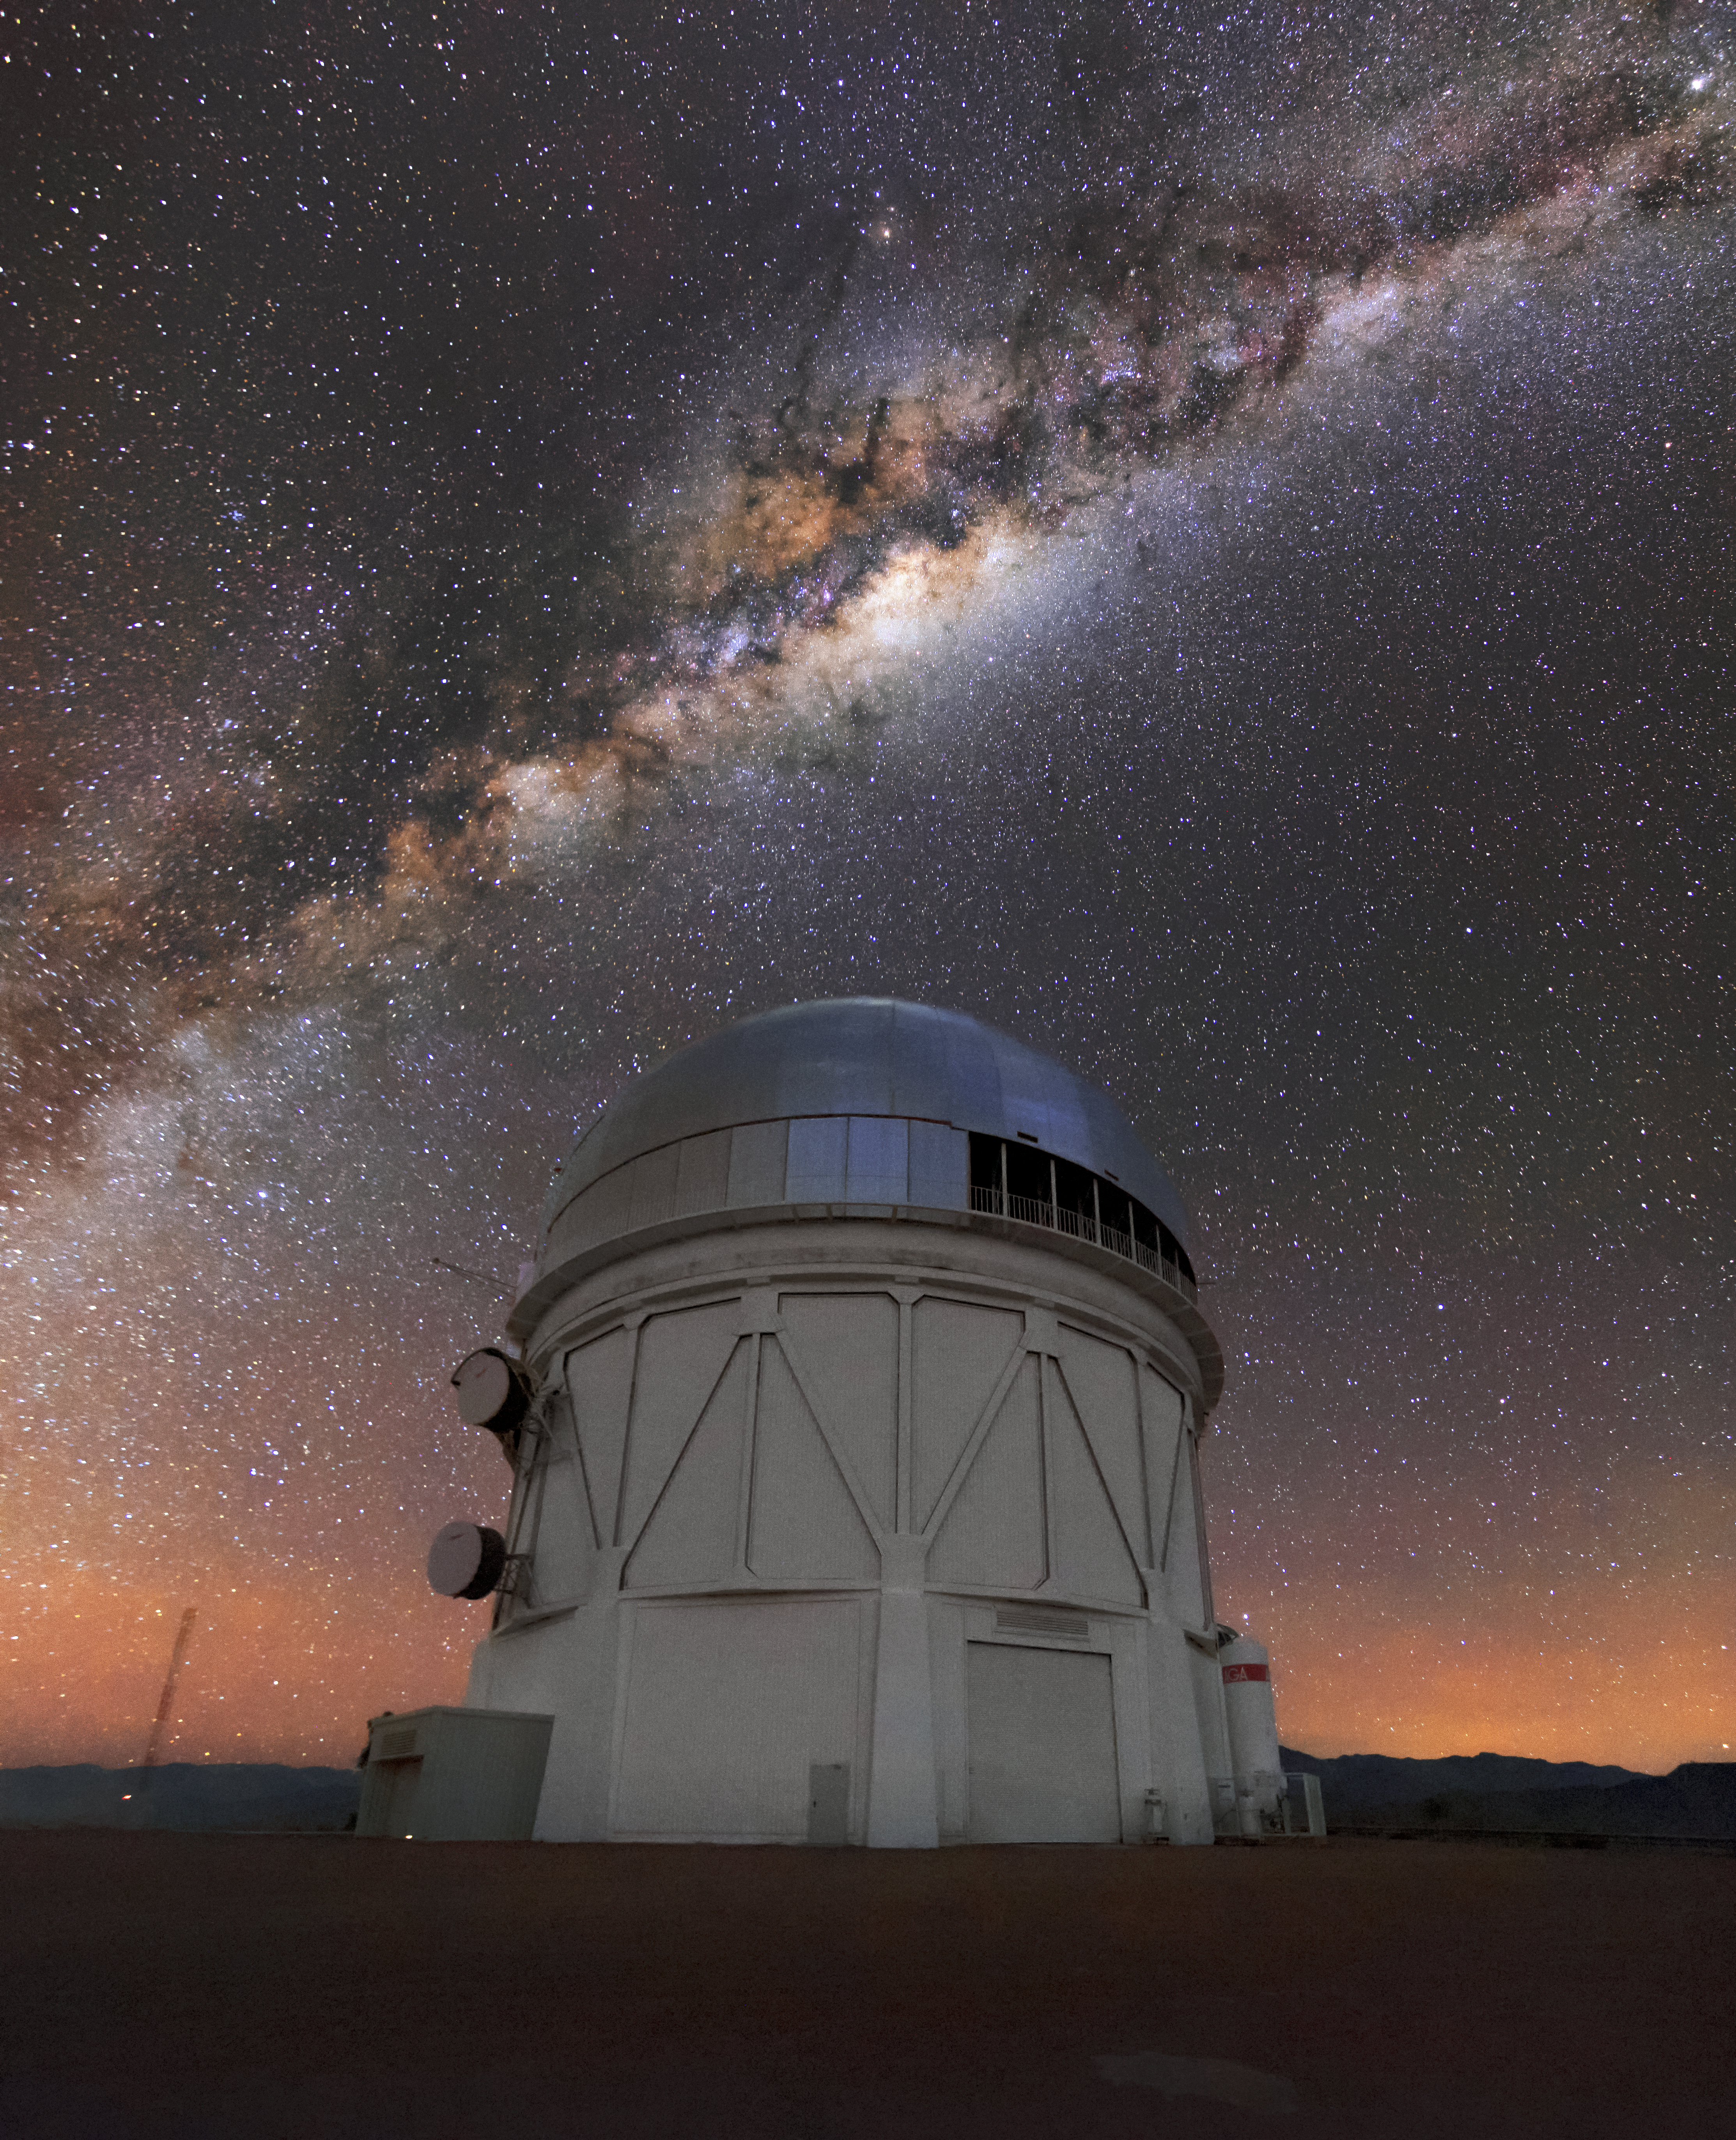

Galactic Center Illuminates Cerro Tololo’s Blanco 4-Meter Telescope

The Milky Way arches high over the Blanco 4-meter Telescope at Cerro Tololo Inter-American Observatory (CTIO) in Chile. The Blanco 4-meter Telescope began operating in 1976, providing astronomers with a world-class observatory in the southern hemisphere, and it continues to produce cutting-edge science. The Blanco is currently equipped with the Dark Energy Camera (DECam), a state-of-the-art 500-megapixel camera which completed the five-year Dark Energy Survey in early 2019. DECam continues with an expanded mission and is providing astronomers with a powerful tool for studying dark energy, exoplanets and more.

Credit: CTIO/NOIRLab/NSF/AURA/D. Munizaga